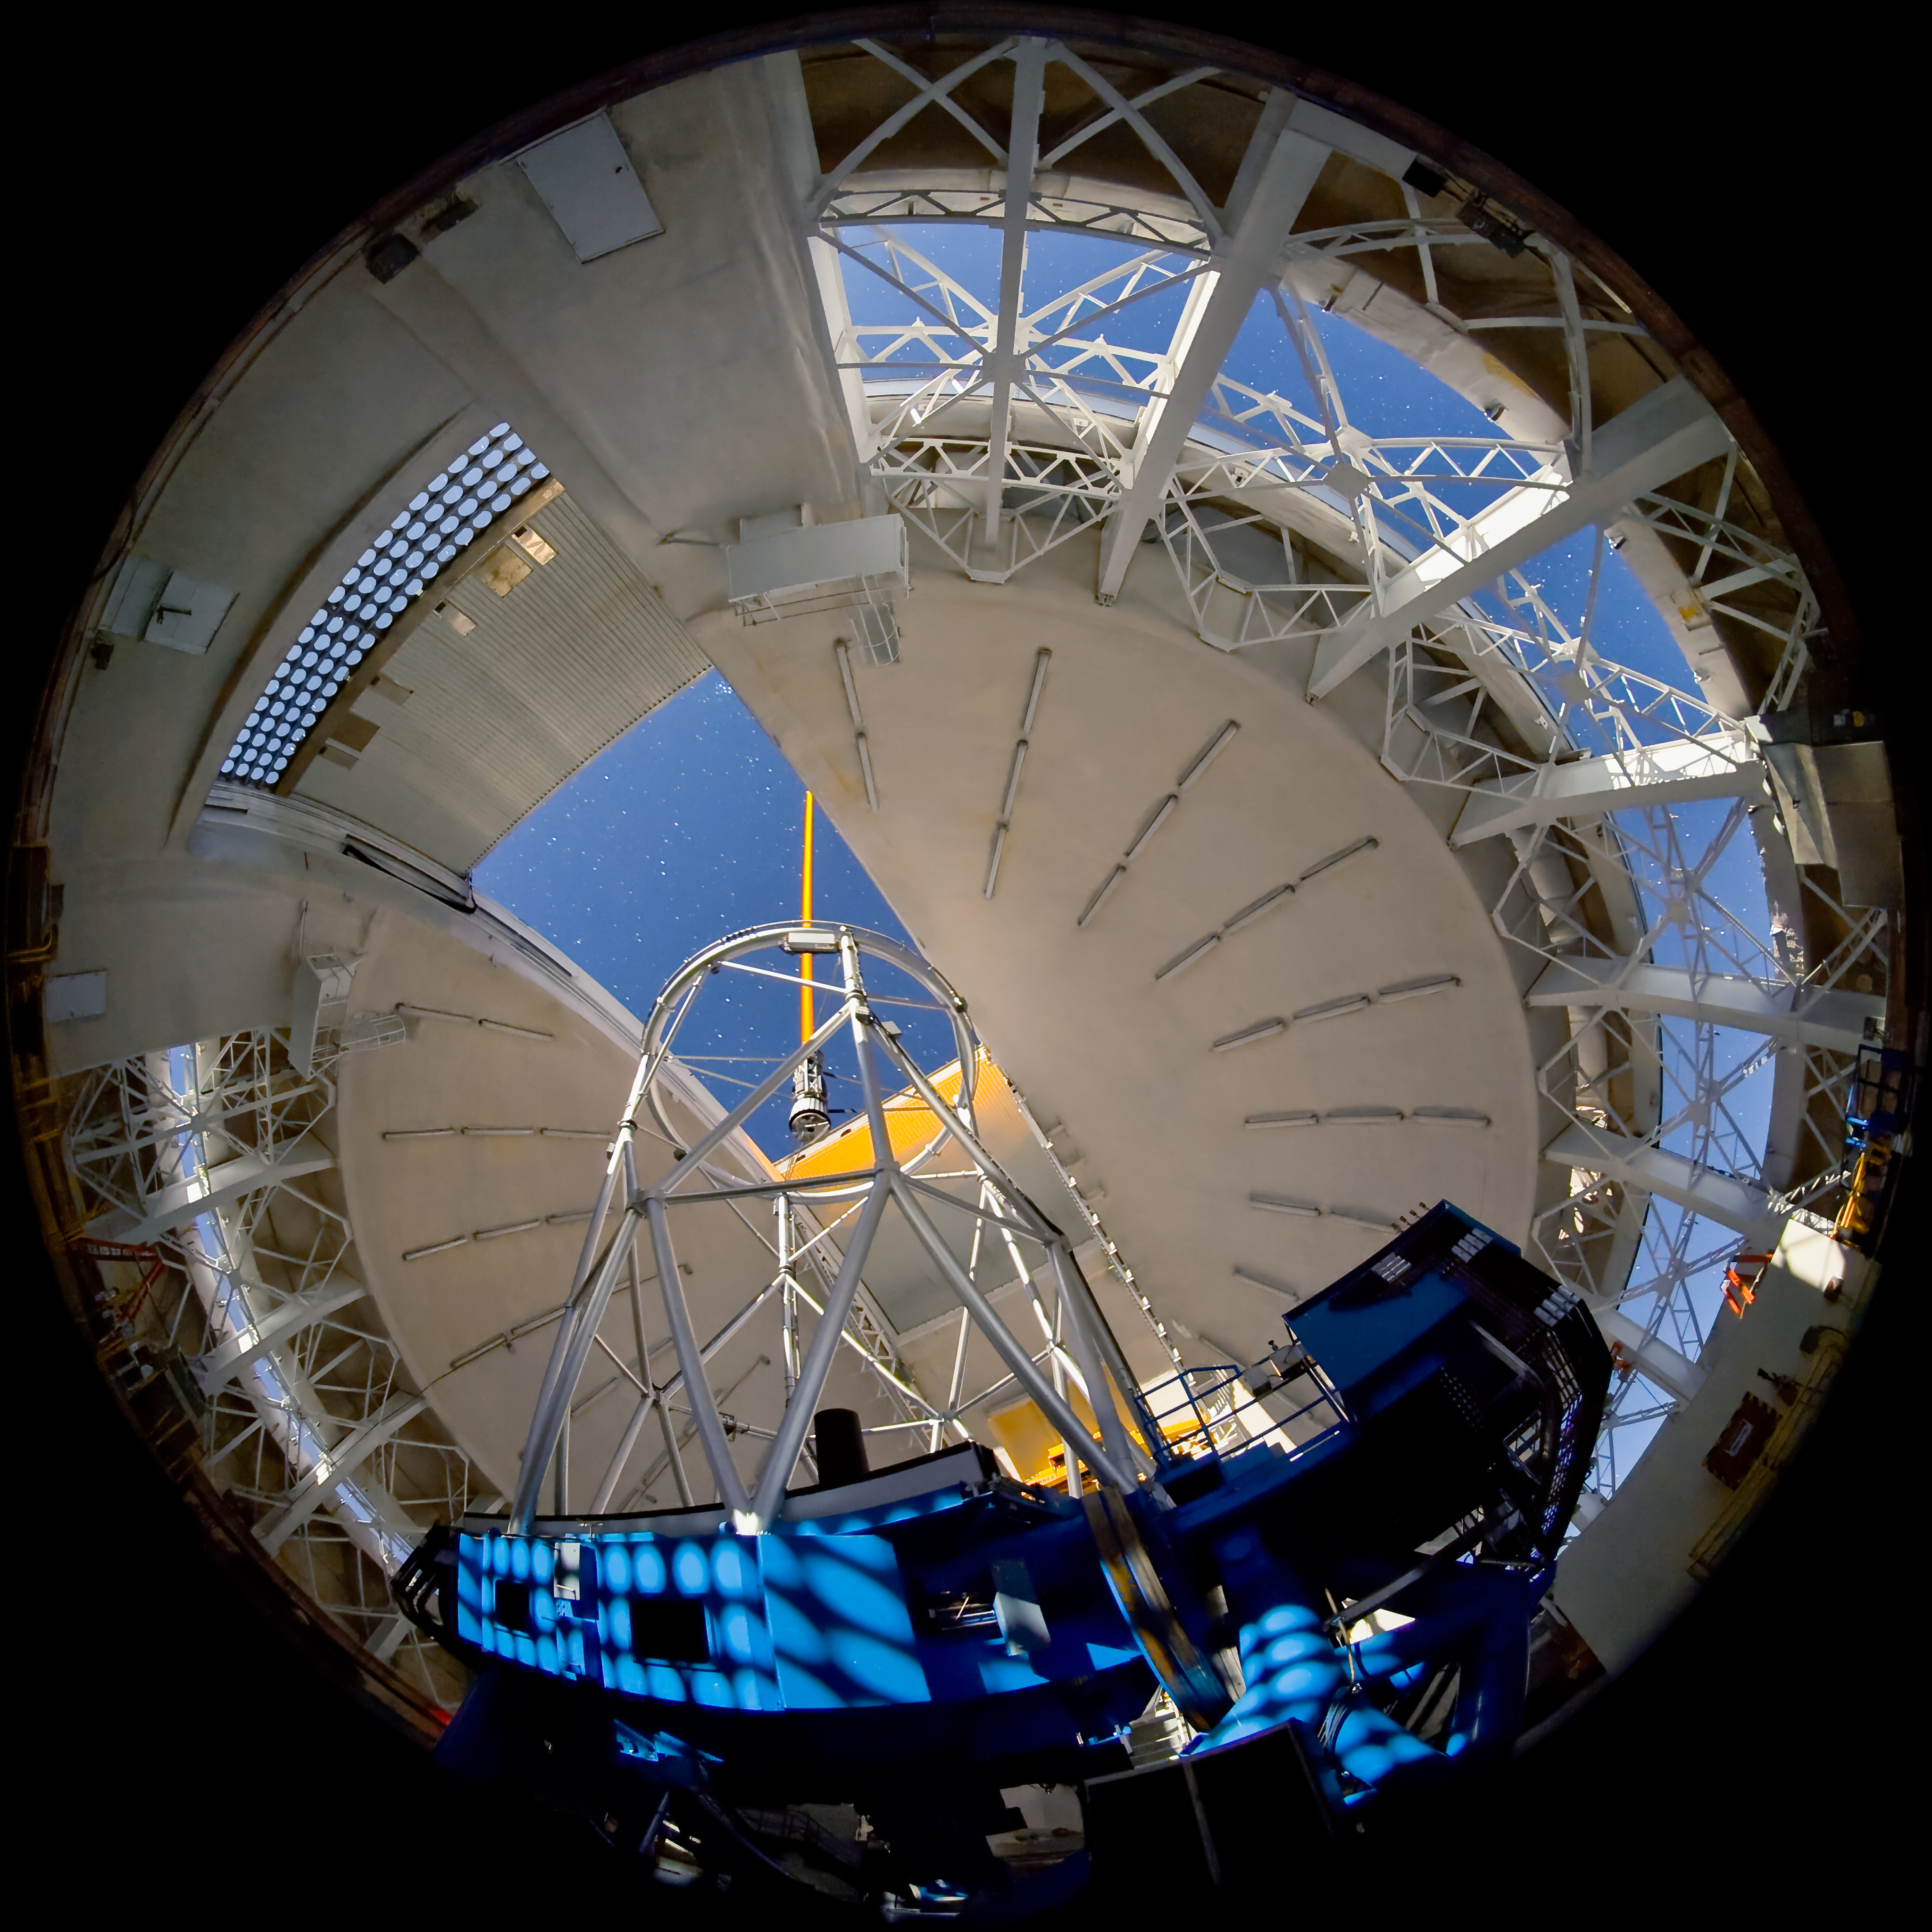

Gemini North - Laser on the Sky

High resolution (up to 4k x 4k) time-lapse frames are available from Gemini Observatory for use in planetarium programs. For details please contact: Kirk Pu'uohau-Pummill

Credit: International Gemini Observatory